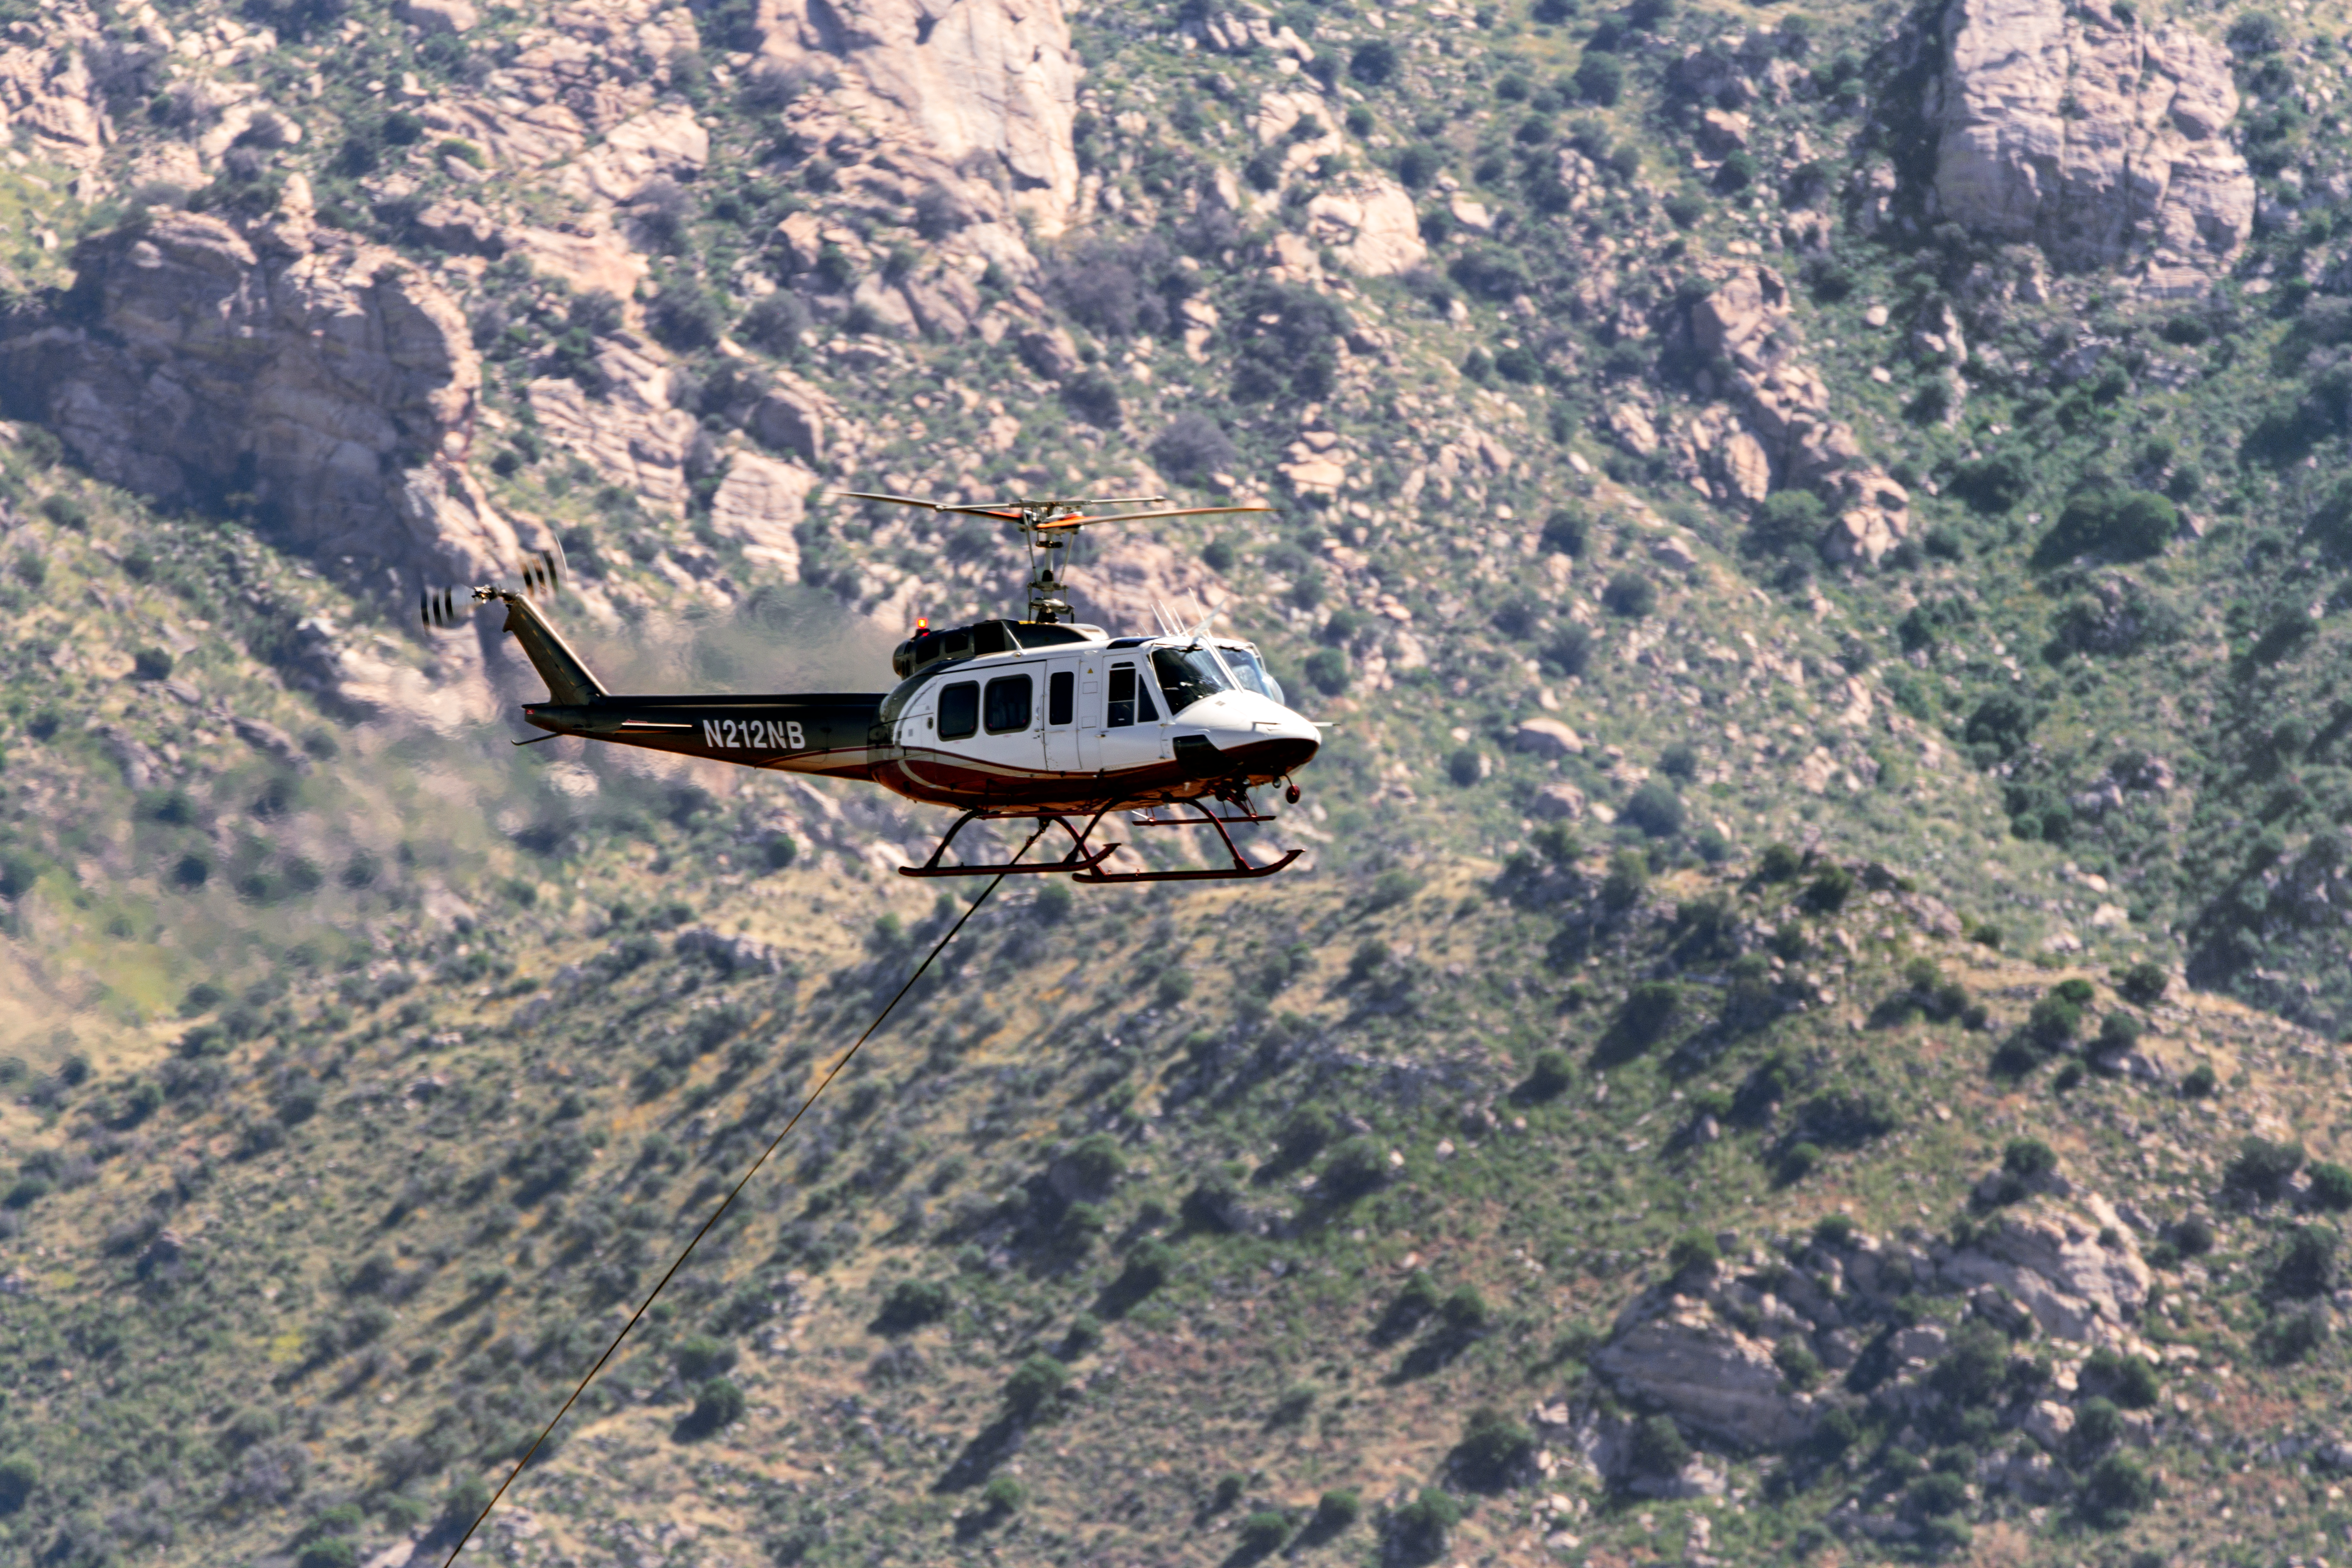

KPNO Power Pole Installation

Power pole installation taking place at Kitt Peak National Observatory in Arizona after the Contreras Fire.

Credit: KPNO/NOIRLab/NSF/AURA